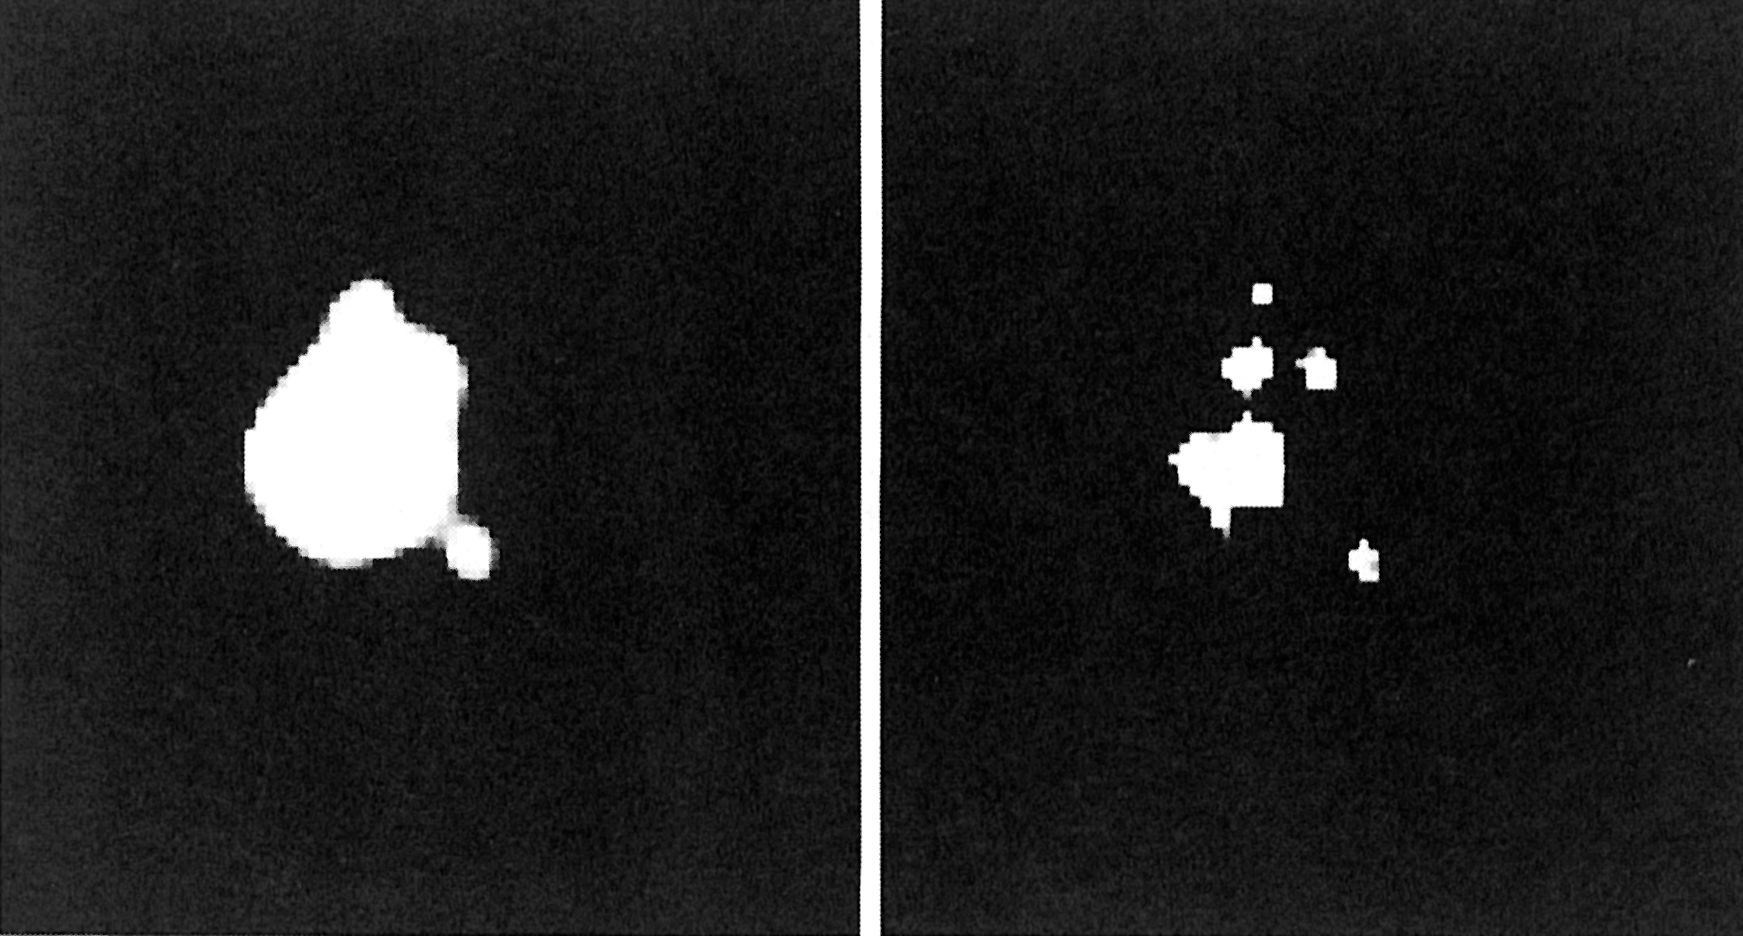

The "star'' Sanduleak

The "Star" Sanduleak resolved. (ESO Press Release eso8803; BW)

Credit: ESO